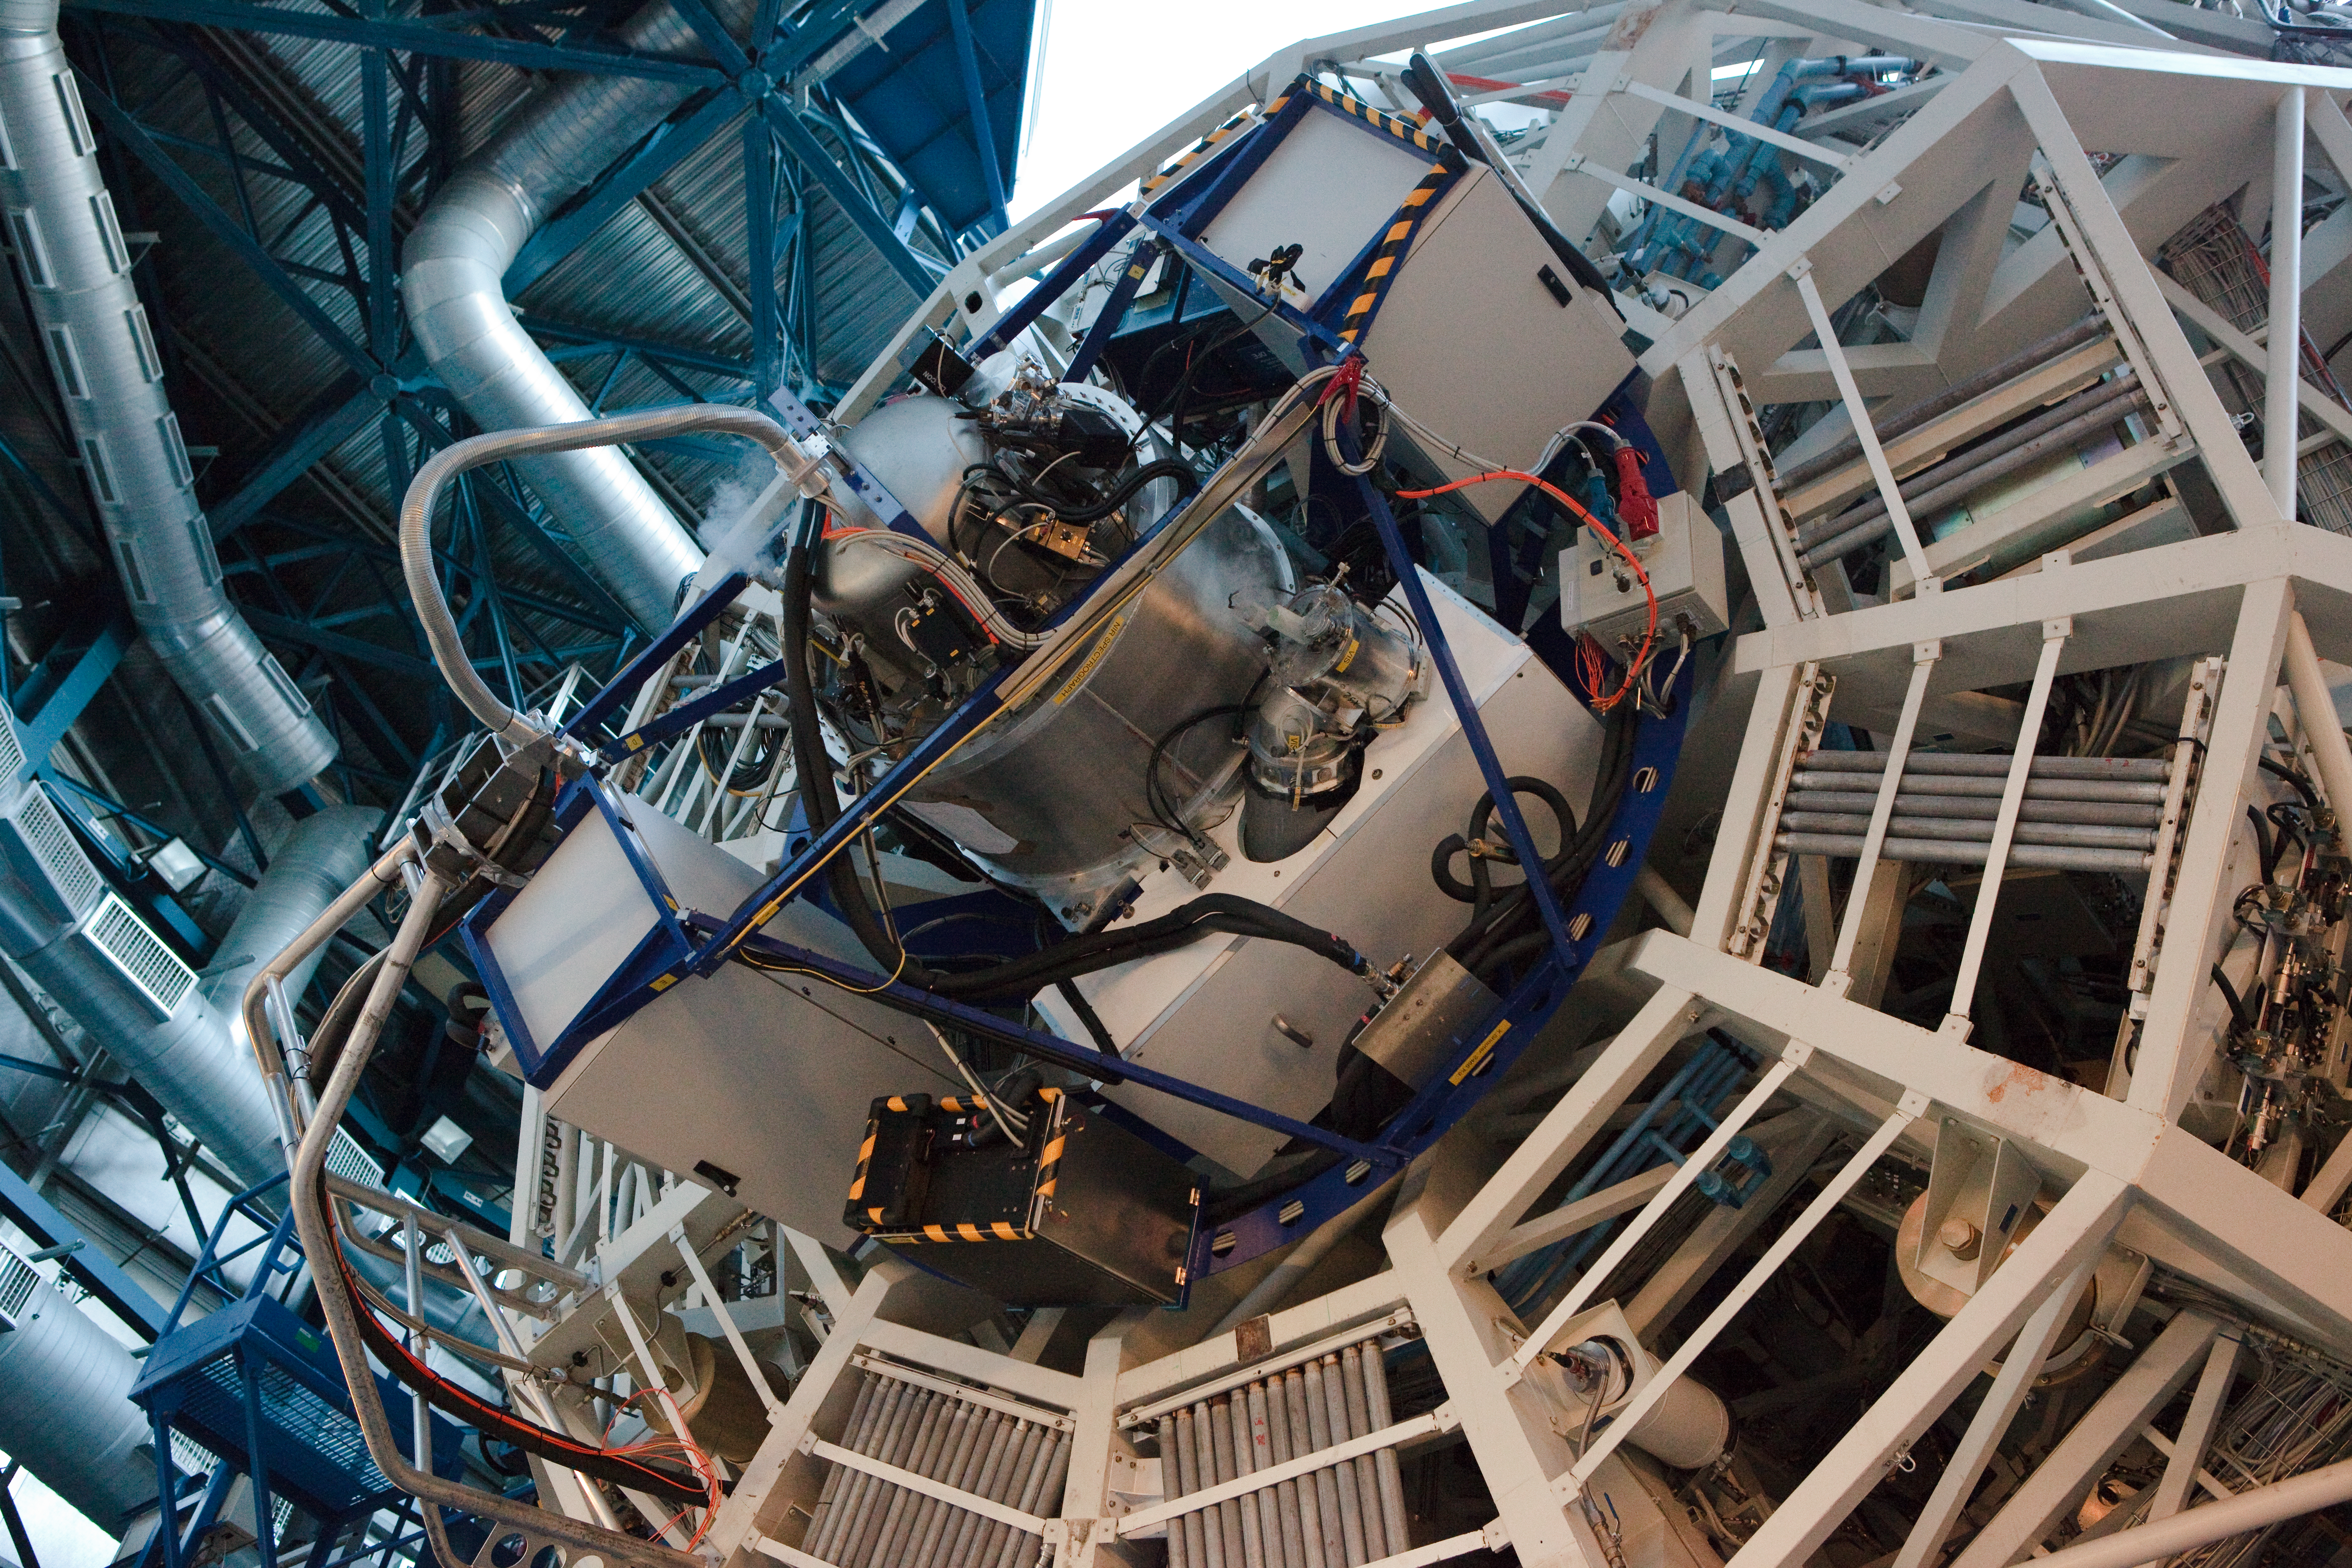

X-shooter ready for action

X-shooter, installed here at the VLT array, should prove adept at capturing the quick-fading light from gamma-ray bursts, the most energetic explosions known to occur in the Universe.

Credit: ESO